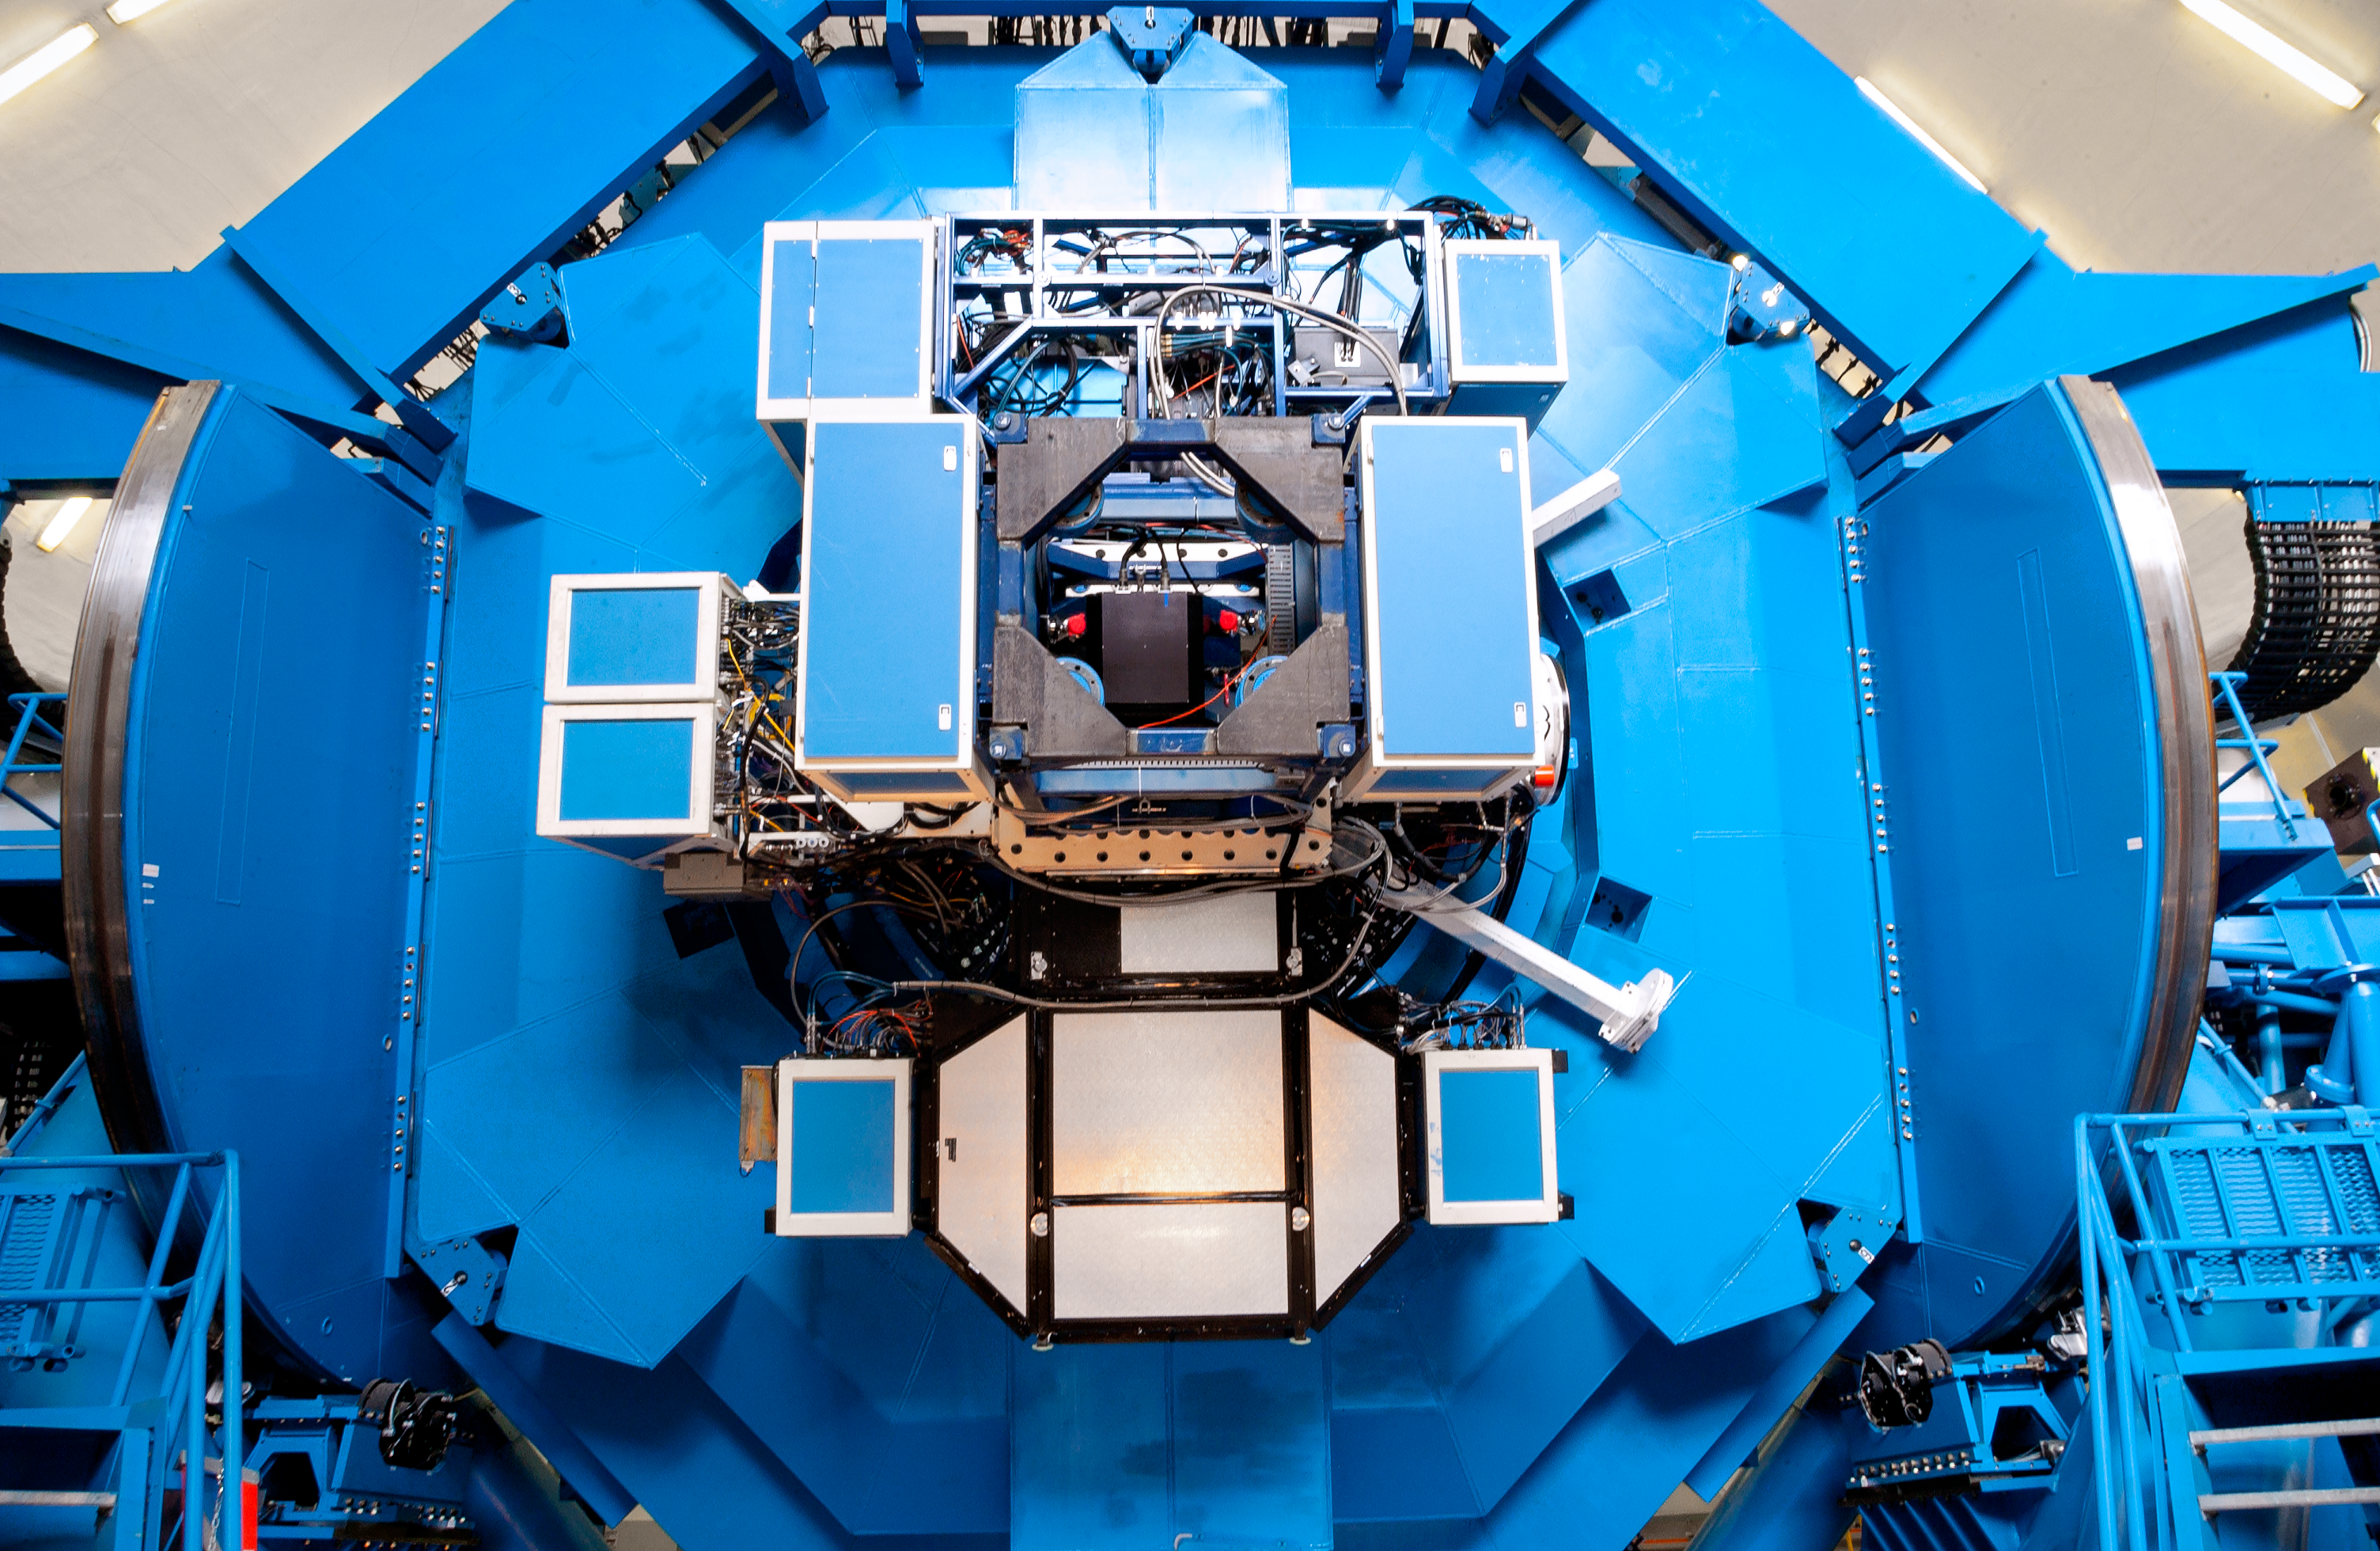

The Cassegrain rotator at Gemini South

The Cassegrain rotator at Gemini South, Chile.

Credit: International Gemini Observatory/NOIRLab/NSF/AURA/M. Paredes